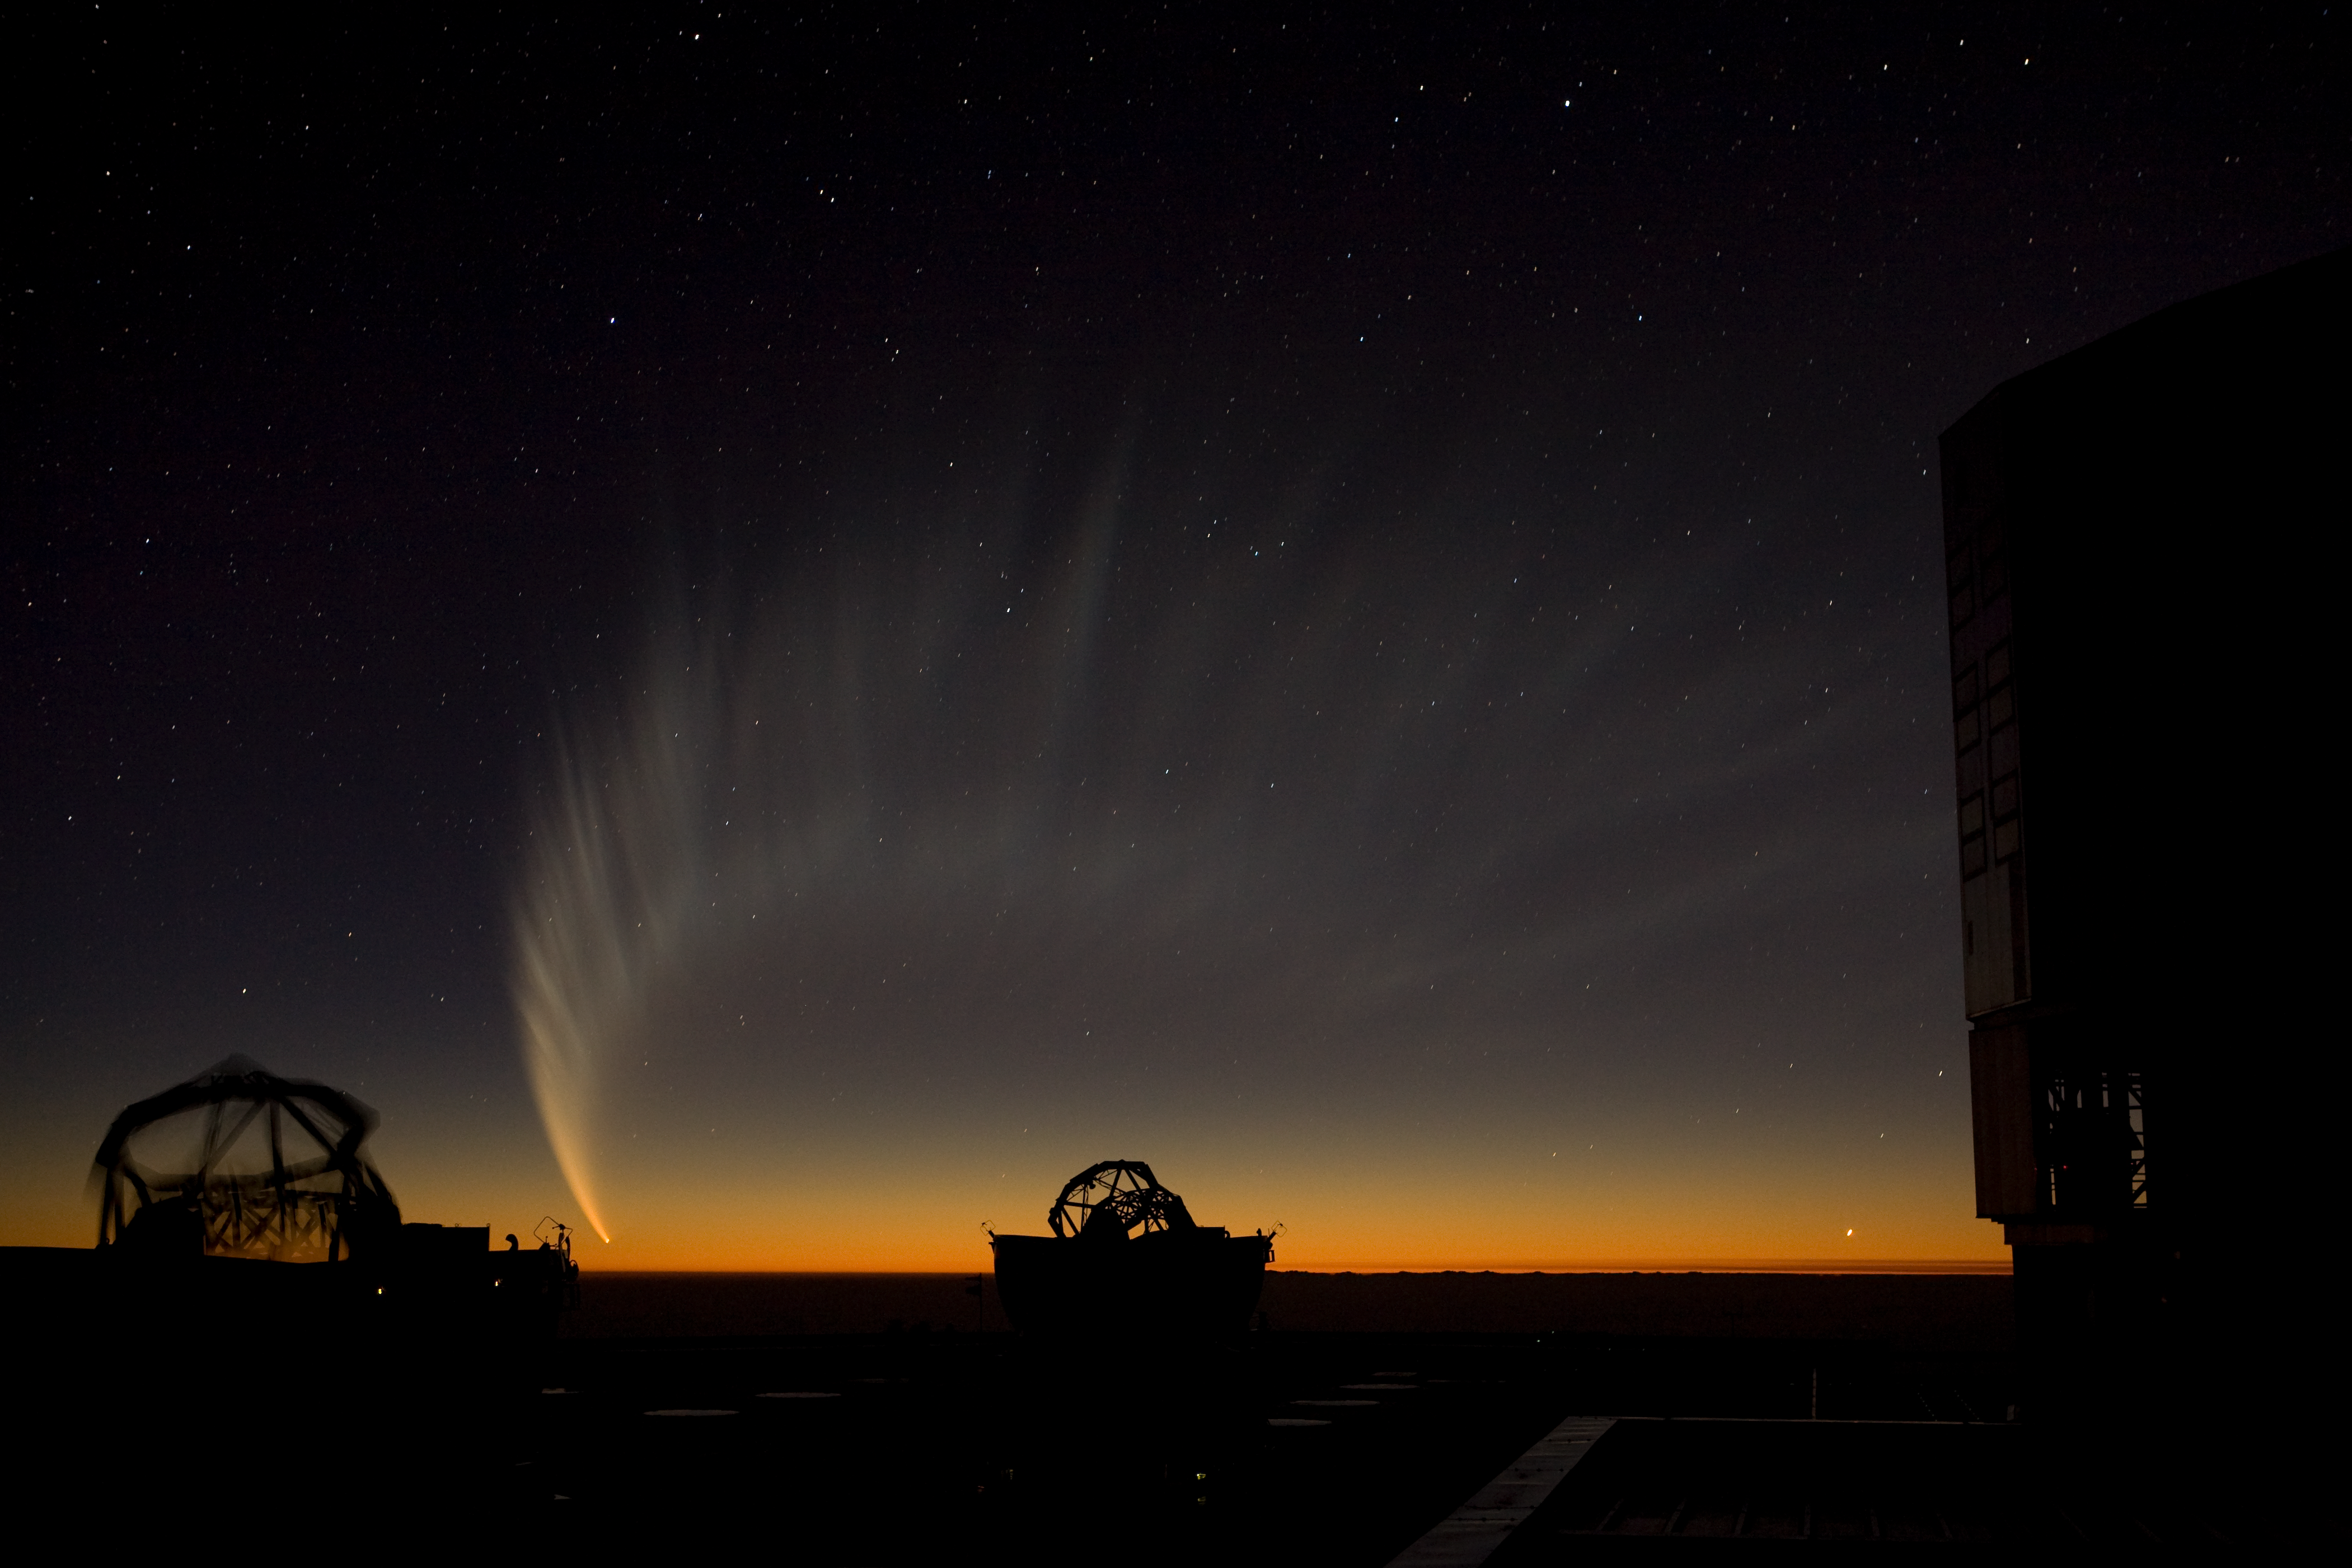

Comet McNaught over the VLT platform

The prominent tail of Comet McNaught made a spectacular view over the VLT platform in January 2007.

Credit: ESO/H.H.Heyer